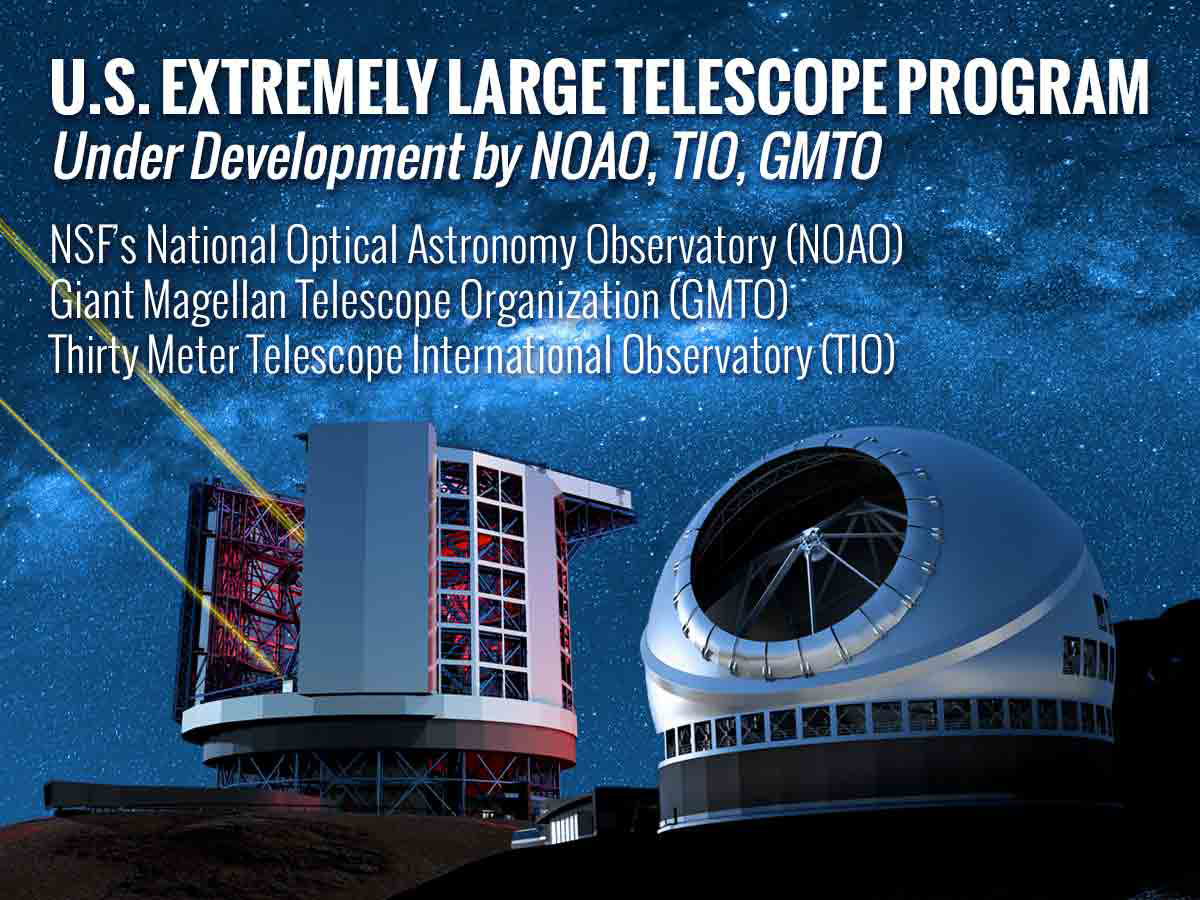

Announcing: the U.S. Extremely Large Telescope Program

To enhance U.S. scientific leadership in astronomy and astrophysics, and enable the broader U.S. community to to take advantage of the power of ground-based extremely large optical-infrared telescopes (ELTs), the National Science Foundation’s (NSF) National Optical Astronomy Observatory (NOAO), the Giant Magellan Telescope Organization (GMTO), and the Thirty Meter Telescope International Observatory (TIO) have embarked on the development of a U.S. Extremely Large Telescope (US-ELT) Program.

Credit: US-ELTP (TIO/NOIRLab/GMTO)